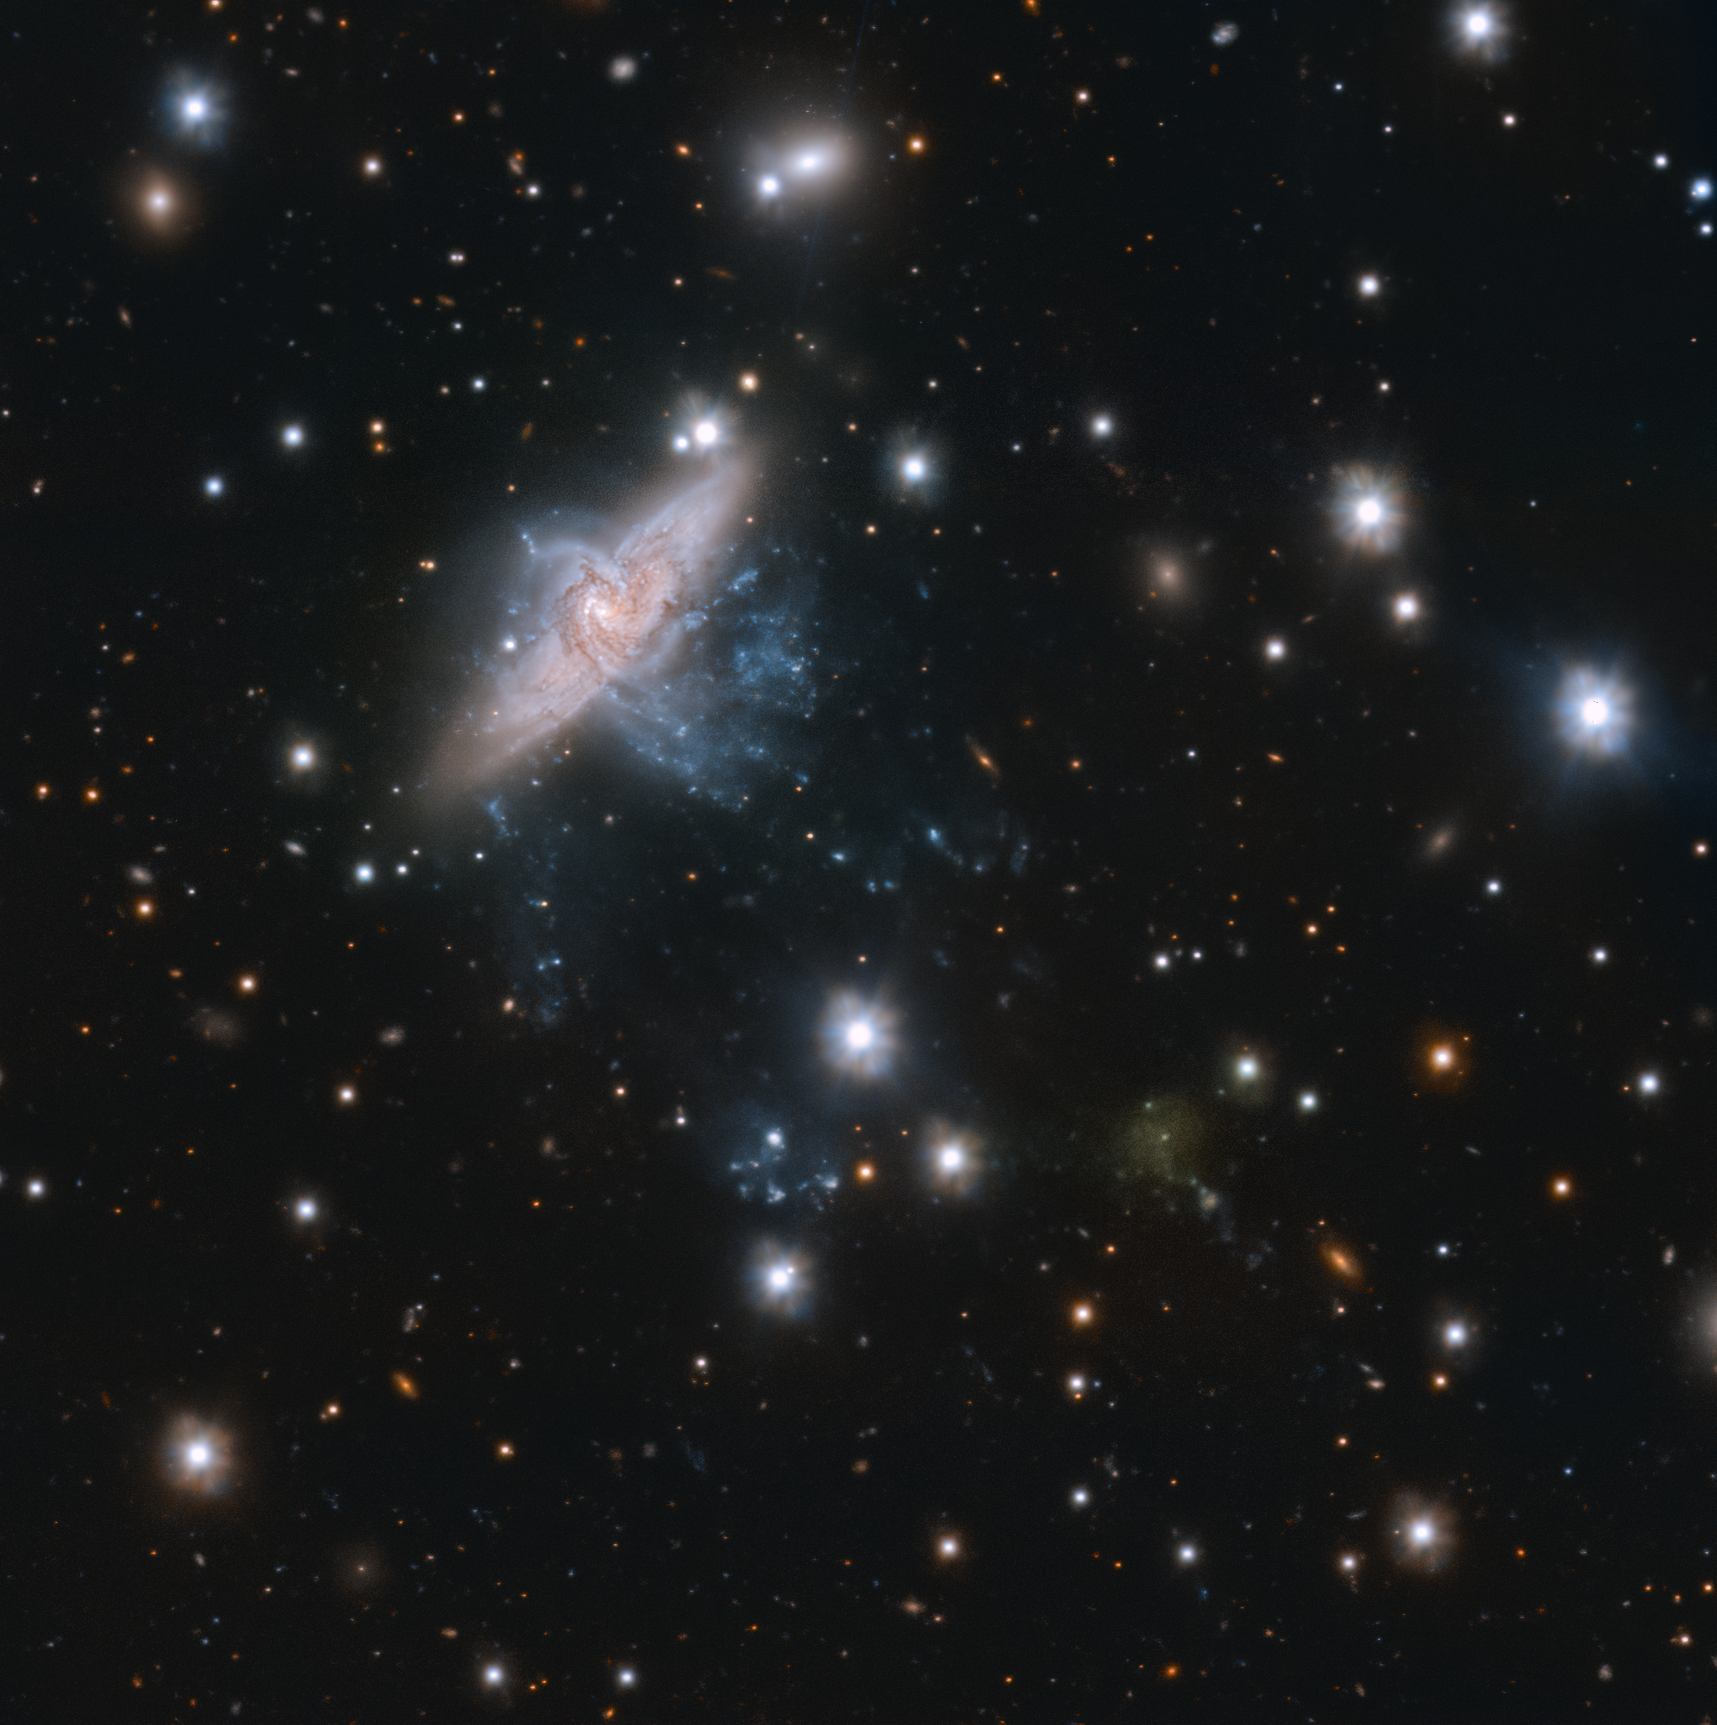

Caught in a spiral

The image shows a pair of overlapping spiral galaxies, NGC 3314a and b, in the top left, caught in a majestic cosmic dance — captured by ESO’s VLT Survey Telescope (VST).

But don’t let the perspective fool you! They are, in fact, not interacting at all. The two galaxies, located between 117 and 140 million light-years away in the constellation of Hydra, are actually physically unrelated and only appear to overlap when viewed from Earth. This unique alignment gives astronomers the opportunity to measure many properties of the galaxies, such as how dust absorbs starlight, and hence gain insight into their composition and evolution.

There is another hidden secret in this picture if you look closely at the lower right region: beyond this stunning cosmic dance you will find a faint yellowish smudge, the signature of an ultra-diffuse galaxy (UDG). UDGs are objects as large as the Milky Way but with 100 – 1000 times fewer stars. These galaxies are extremely faint and lack star-forming gas, which makes them appear almost like a smudge in the night sky. This UDG, named UDG 32, is one of the faintest and most spread out galaxies in the Hydra I cluster.

This image was taken as part of a much larger project, the VST Early-type Galaxy Survey (VEGAS), whose goal is to investigate very faint structures in galaxy clusters — large groups of galaxies held together by gravity. The study, led by Enrichetta Iodice from the Istituto Nazionale di Astrofisica in Italy, suggests that UDG 32 may have formed out of the filaments stemming from NGC 3314a, but more observations are needed to confirm this.

Credit: ESO/Iodice et al.